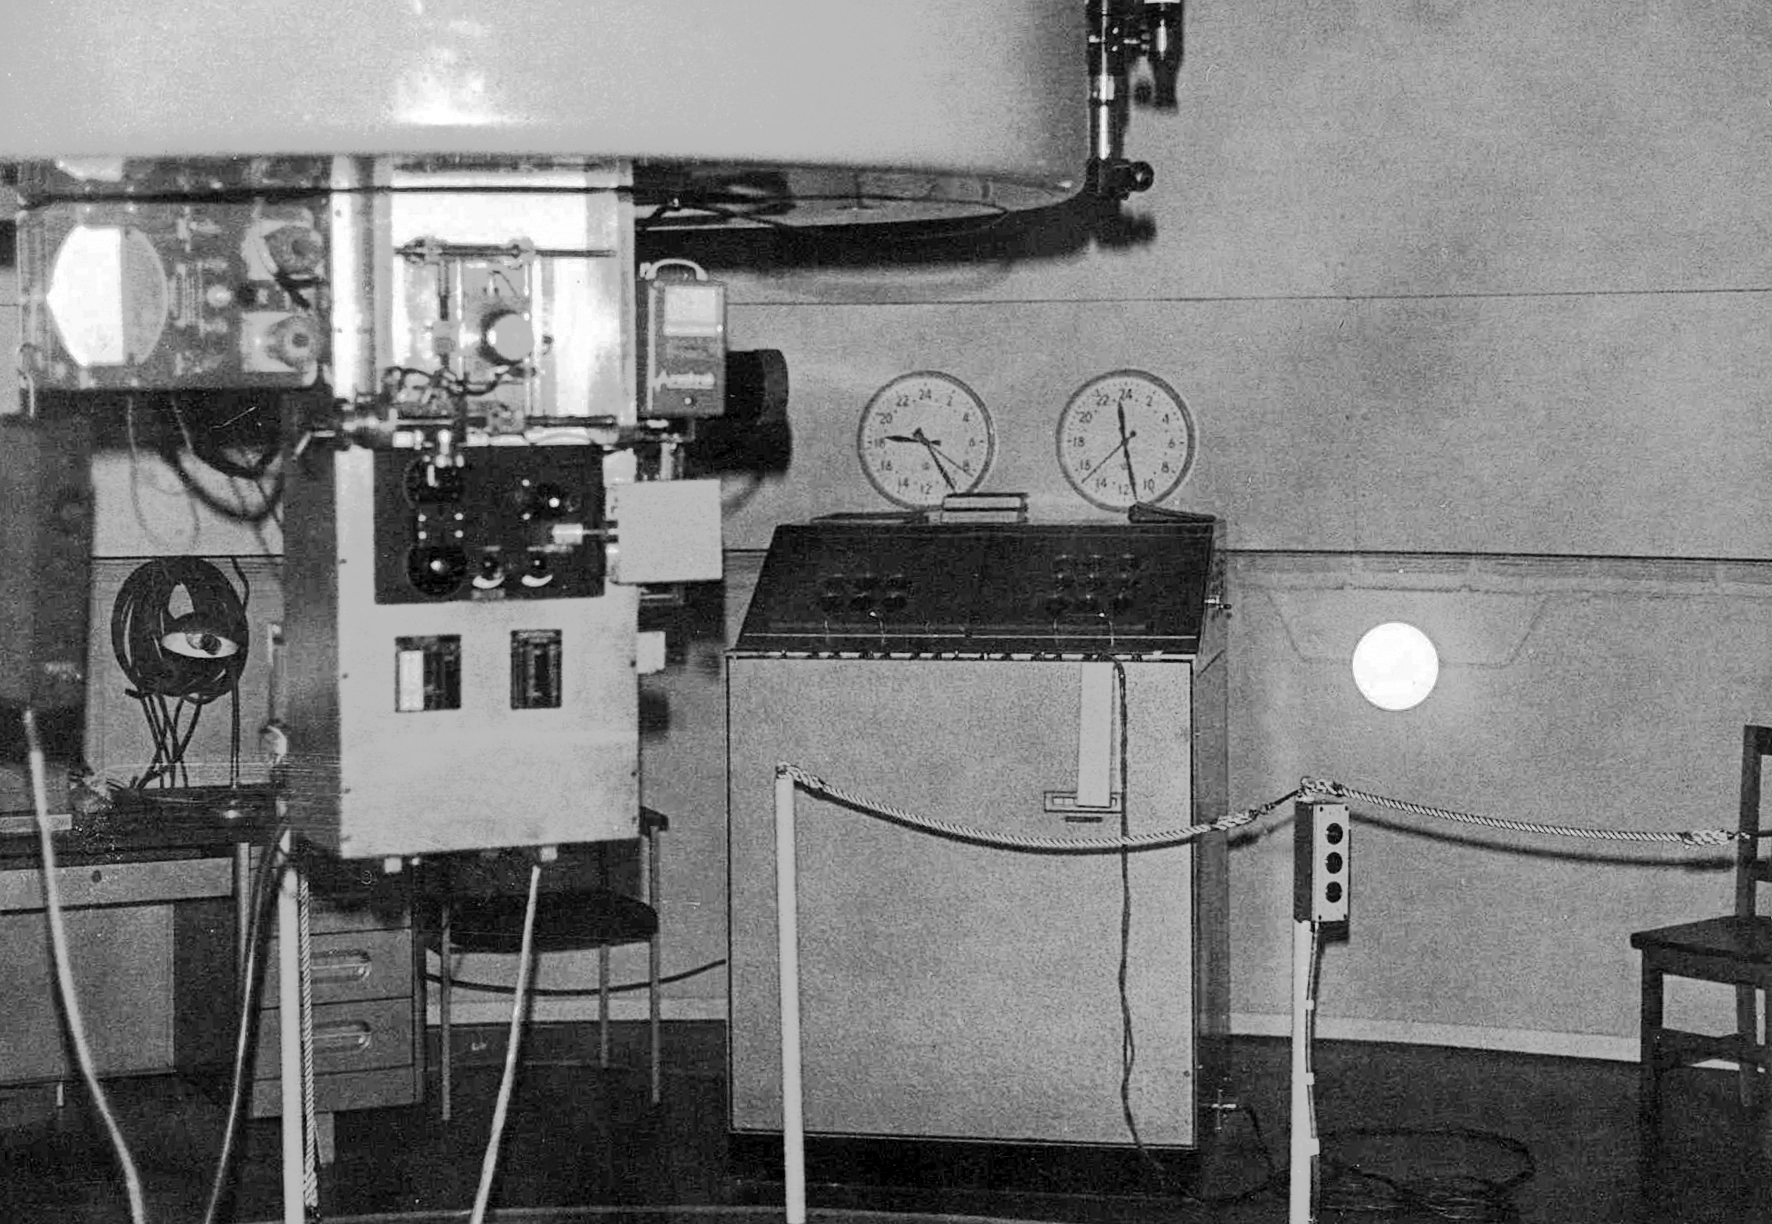

The ESO 1-metre telescope at La Silla

The ESO 1-metre telescope is moved into its permanent home at the new La Silla Observatory in Chile in the late 1960’s. The La Silla Observatory has since become one of the premier ground-based observatories in the world.

Credit: ESO/J.Doornenbal